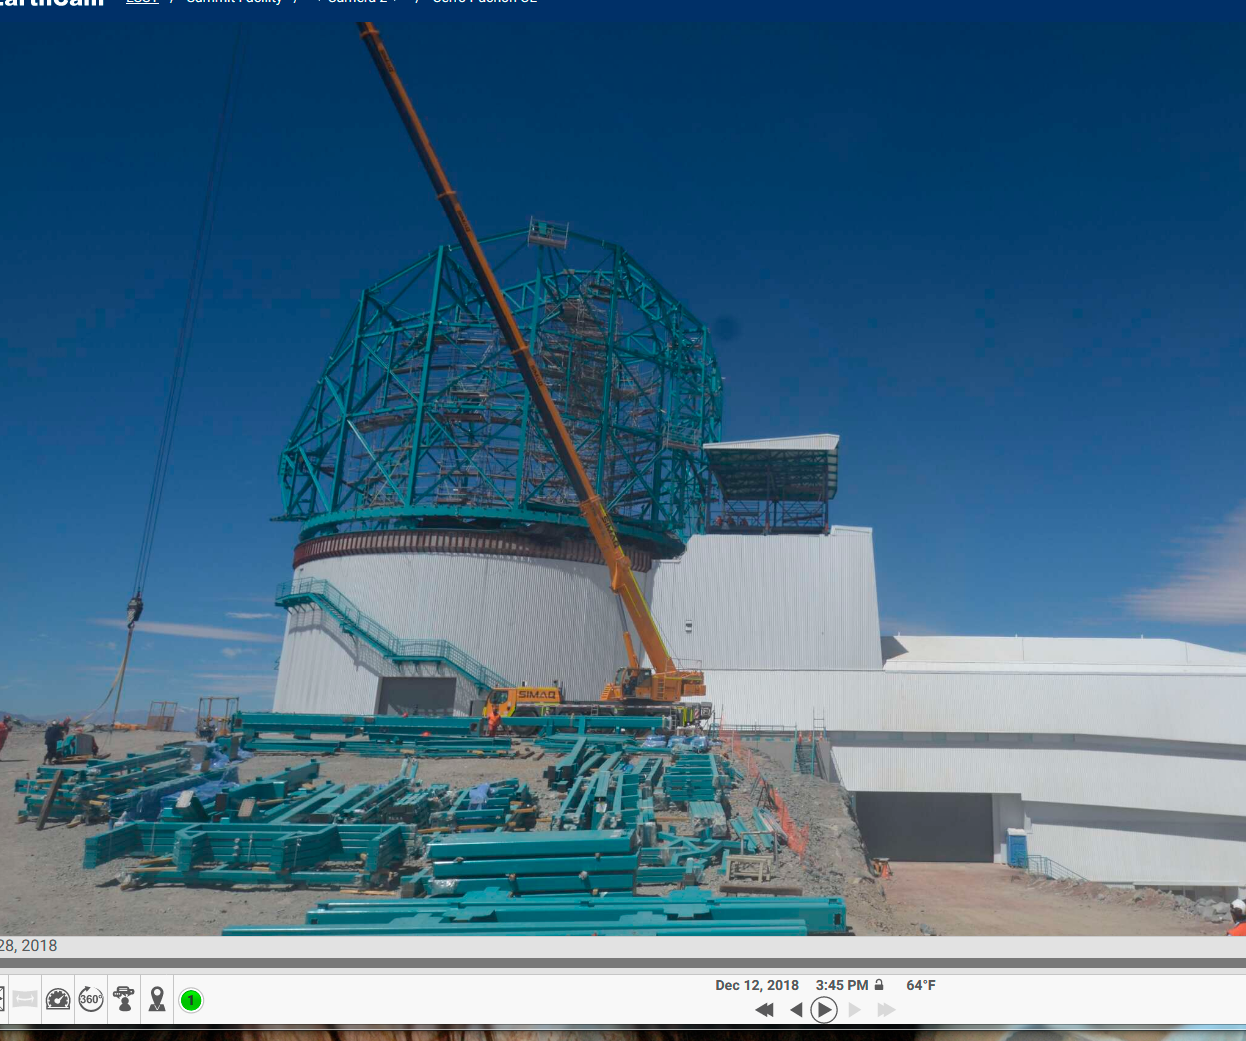

Vertical Lift Testing

The vertical lift platform, which will move heavy equipment between floors in the LSST summit facility building, was tested on December 10-19. The lift, manufactured by Pflow Industries, was successfully raised and lowered its full travel distance without cargo. The mobile roof also operated as planned, raising to allow the lift to reach the Dome maintenance level. Full-load final acceptance testing will occur in the next few months. This photo shows the mobile roof rising as the lift rises.

Credit: Cerro Pachón, Chile